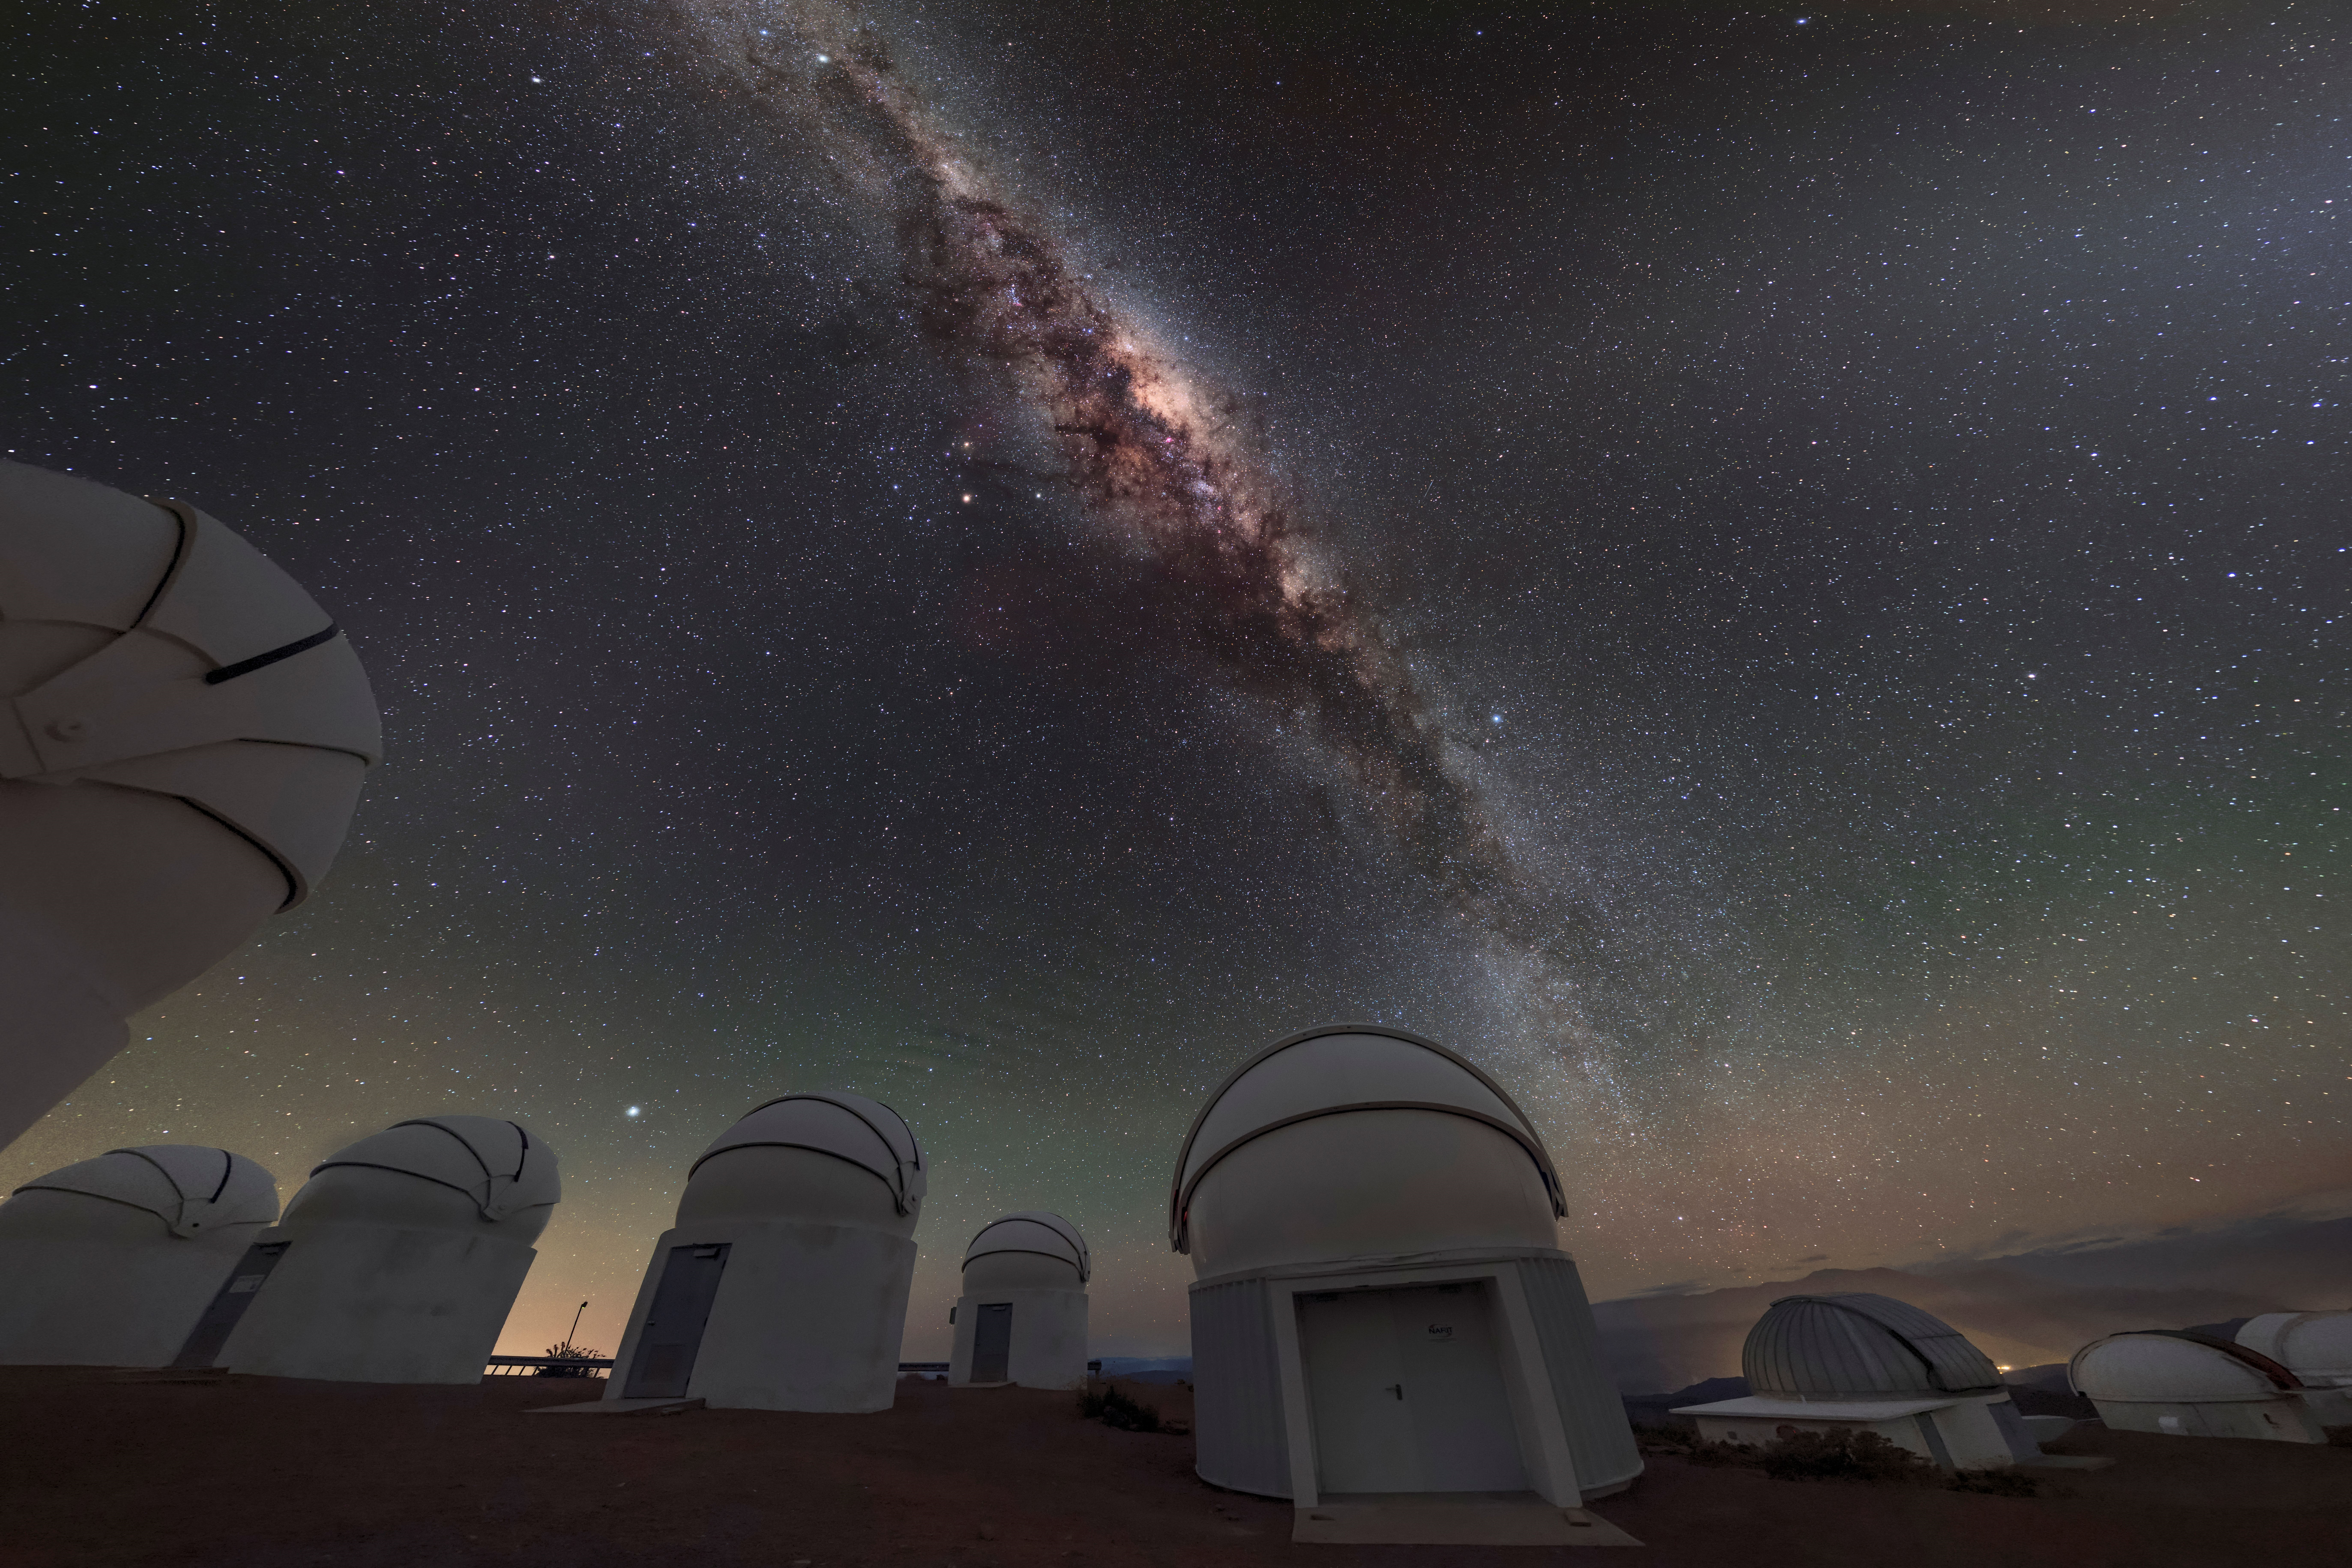

Heart of the Milky Way

In this time-exposure photo, the center of the Milky Way glows in various colors — an effect invisible to oneʻs eyes — above the Cerro Tololo Inter-American Observatory (CTIO), a program of NSF NOIRLab. The heart of our galaxy is best viewed from the southern hemisphere and areas near the equator (such as Hawaiʻi) because of its orientation relative to the Earth. Thanks to its location in the mountains of northern Chile, CTIO makes the southern skies accessible to US astronomers. As well as hosting large research telescopes, CTIO accommodates a variety of smaller tenant observatories. The small domes populating the lower left of this image belong to PROMPT, one such tenant observatory. As the name suggests, these telescopes are built for quick observations which support time-domain astronomy — in particular observing the aftermath of gamma-ray bursts, tremendously powerful and distant explosions which can last only fractions of a second. On the right side of the image is the 1.3 meter telescope of the SMARTS consortium, and the Las Cumbres Observatory telescopes are visible.

Credit: CTIO/NOIRLab/NSF/AURA/B. Tafreshi